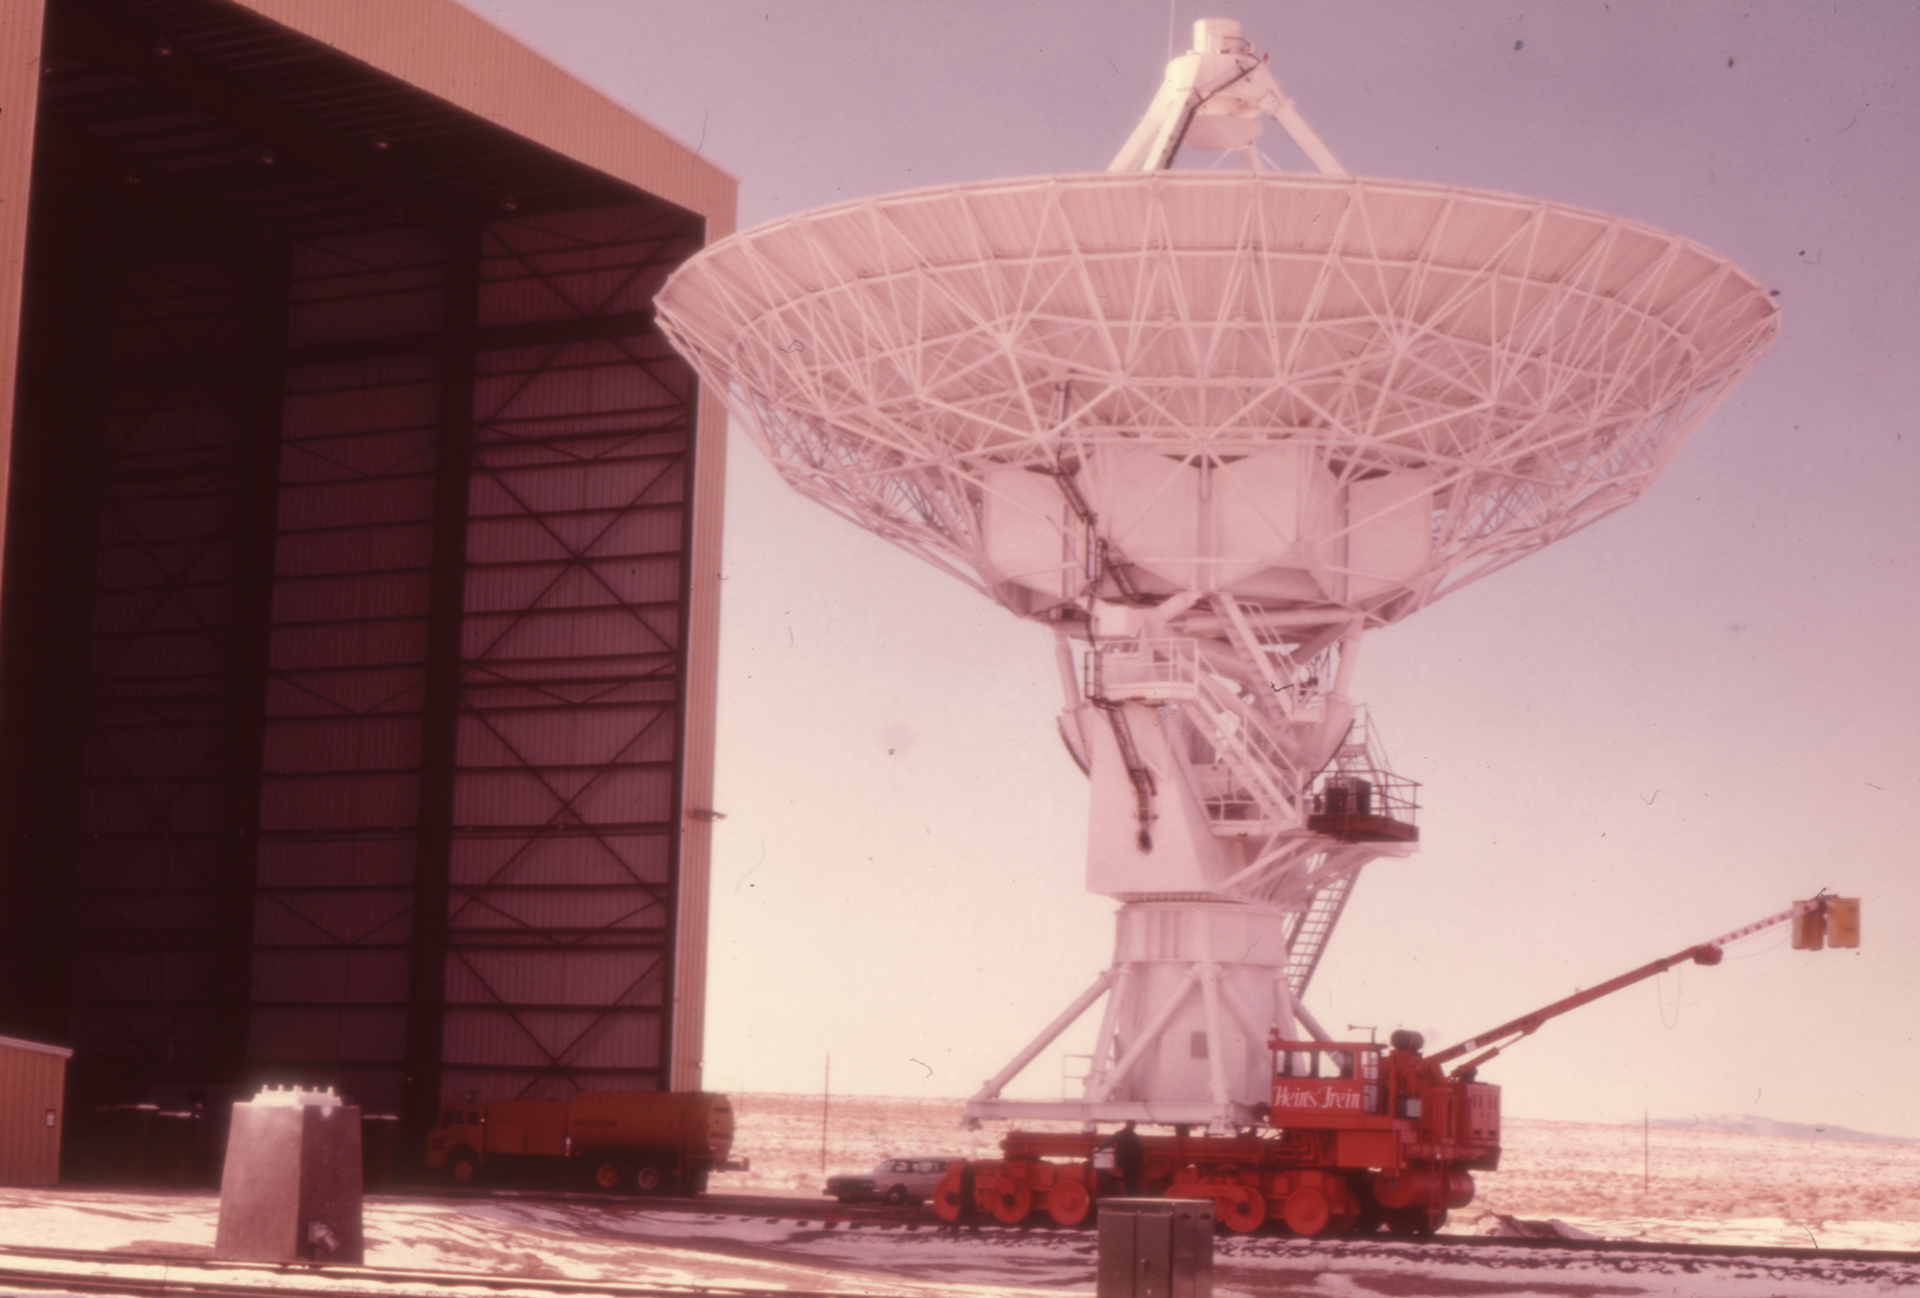

An Early VLA Antenna Move

After assembly or maintenance is completed inside the Antenna Assembly Building, a Very Large Array antenna is carefully lifted and hauled back out into the array on board an antenna transporter. The transporter rides the rails that form a large Y-shape across the San Agustin Plain in central New Mexico.

Credit: NRAO/AUI/NSF